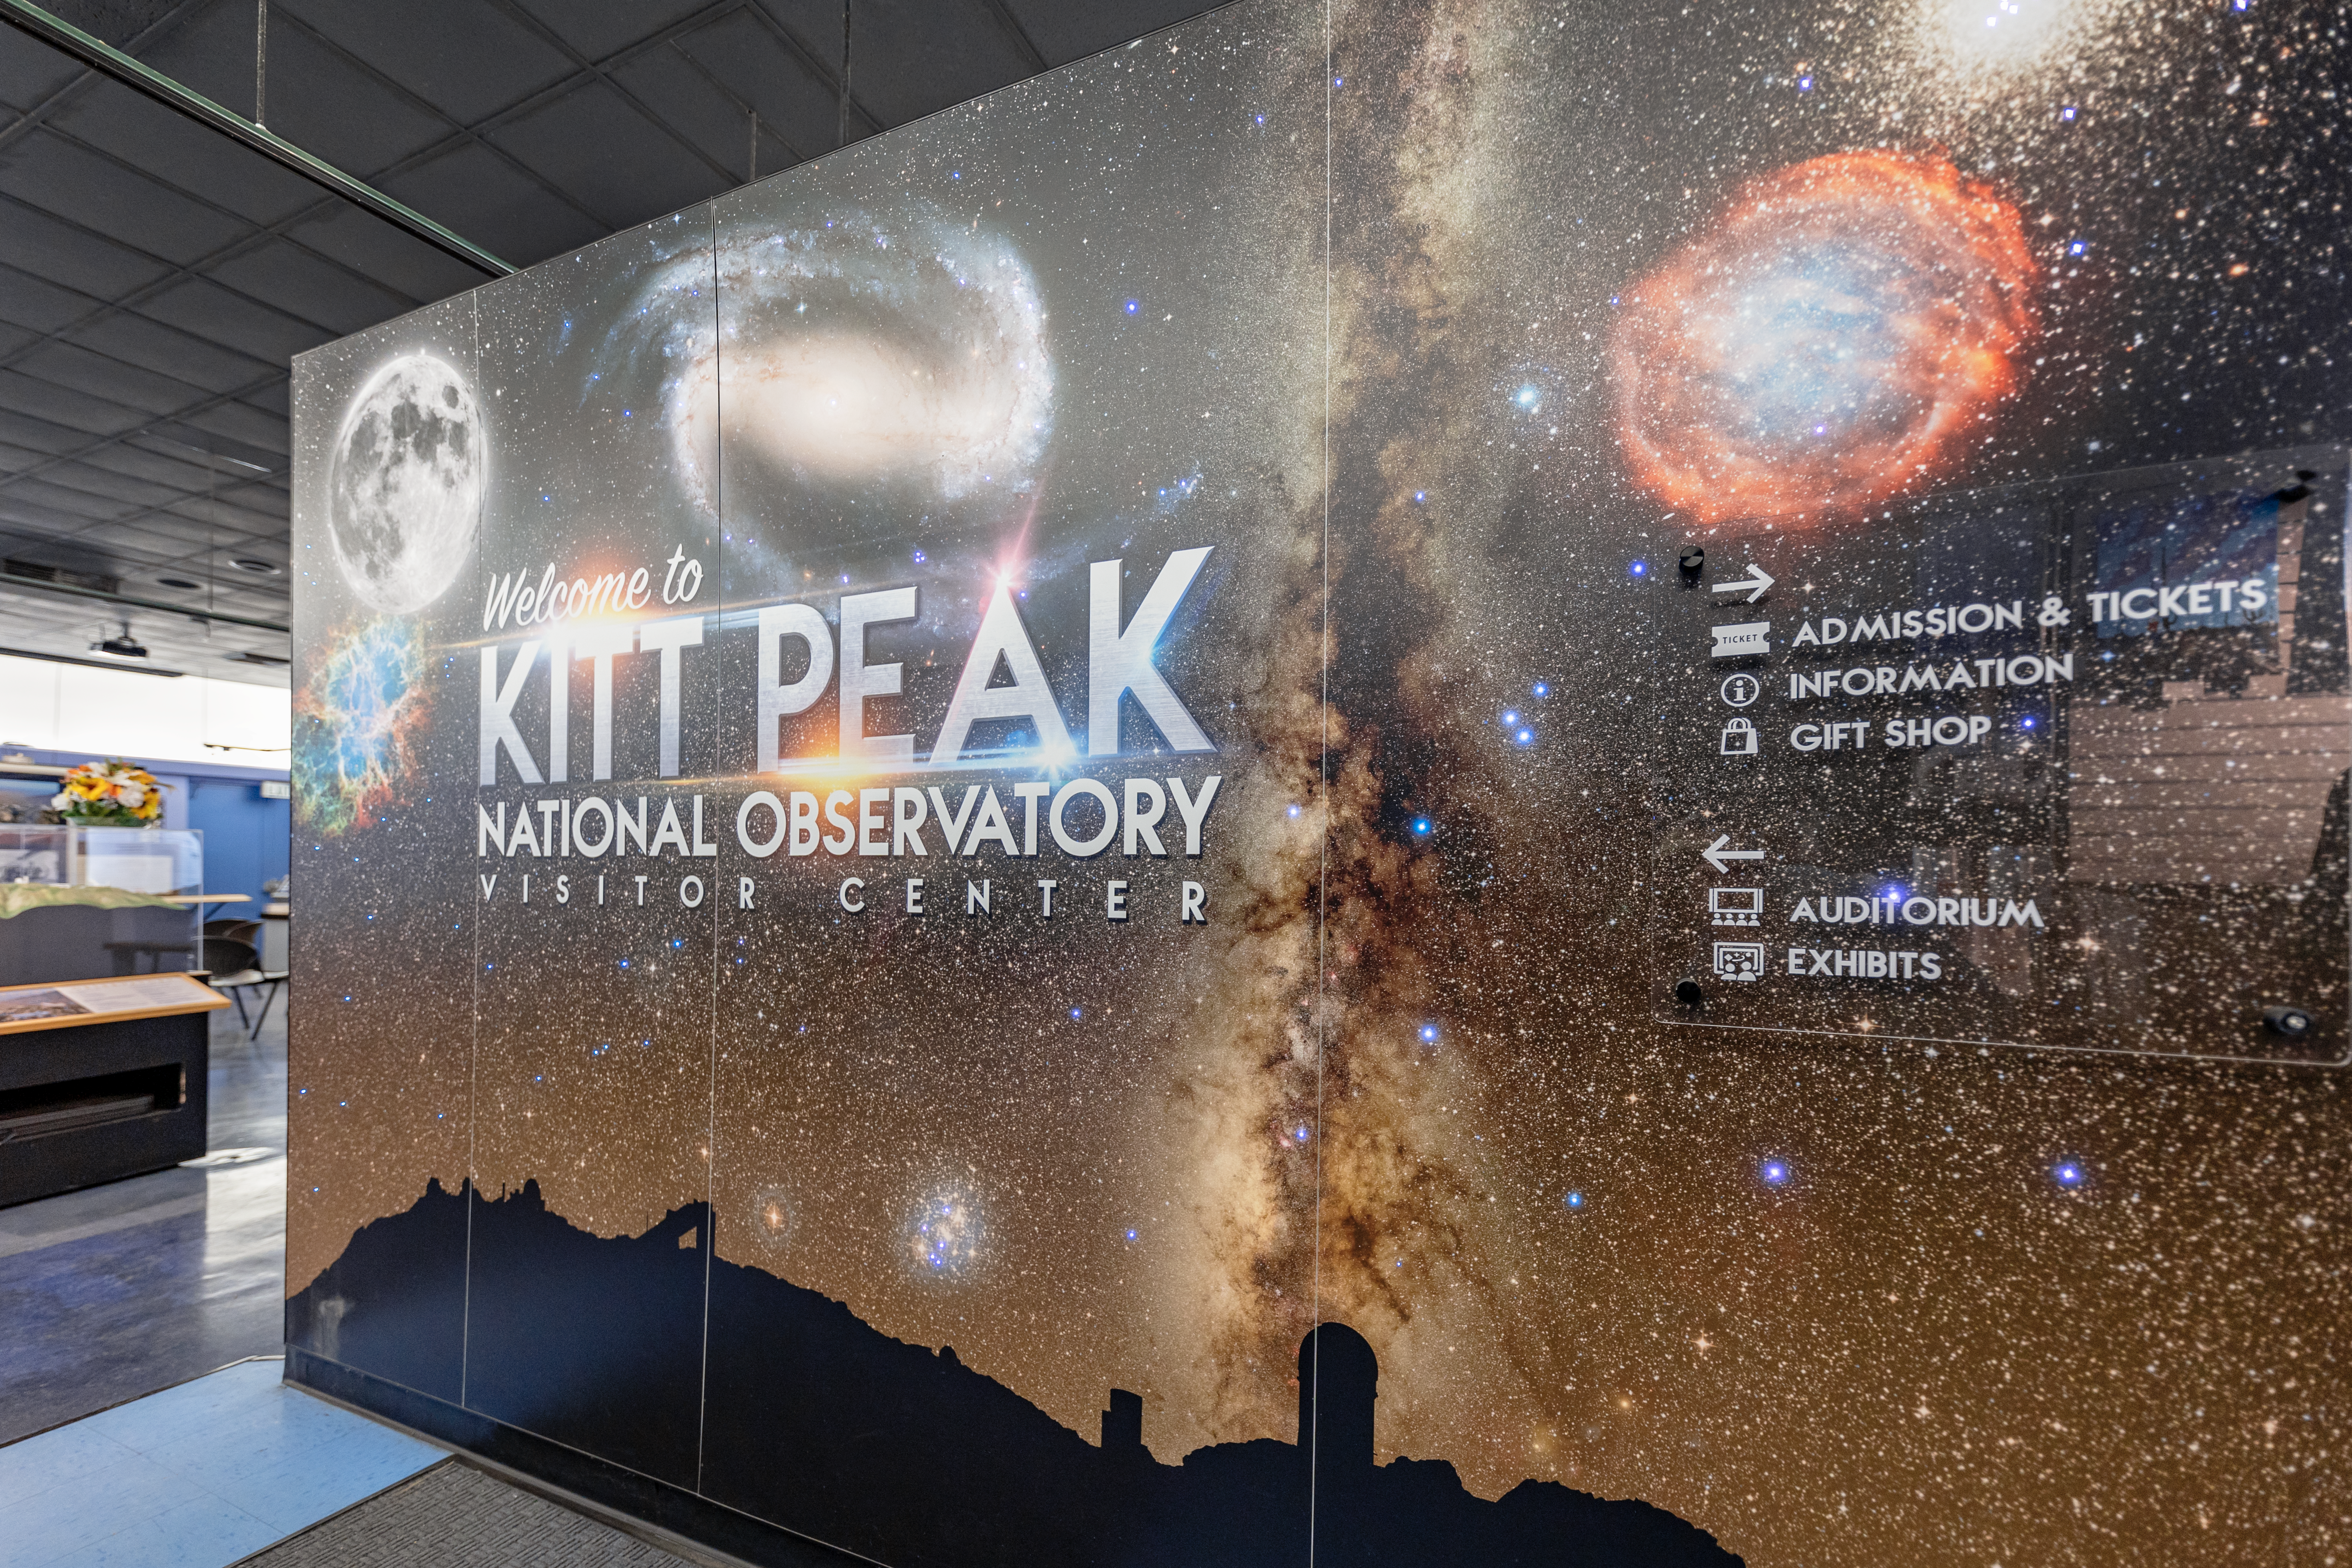

Inside KPNO Visitor Center

A welcome sign inside the entrance of the Kitt Peak National Observatory Visitor Center in Arizona.

Credit: KPNO/NOIRLab/NSF/AURA/T. Slovinský